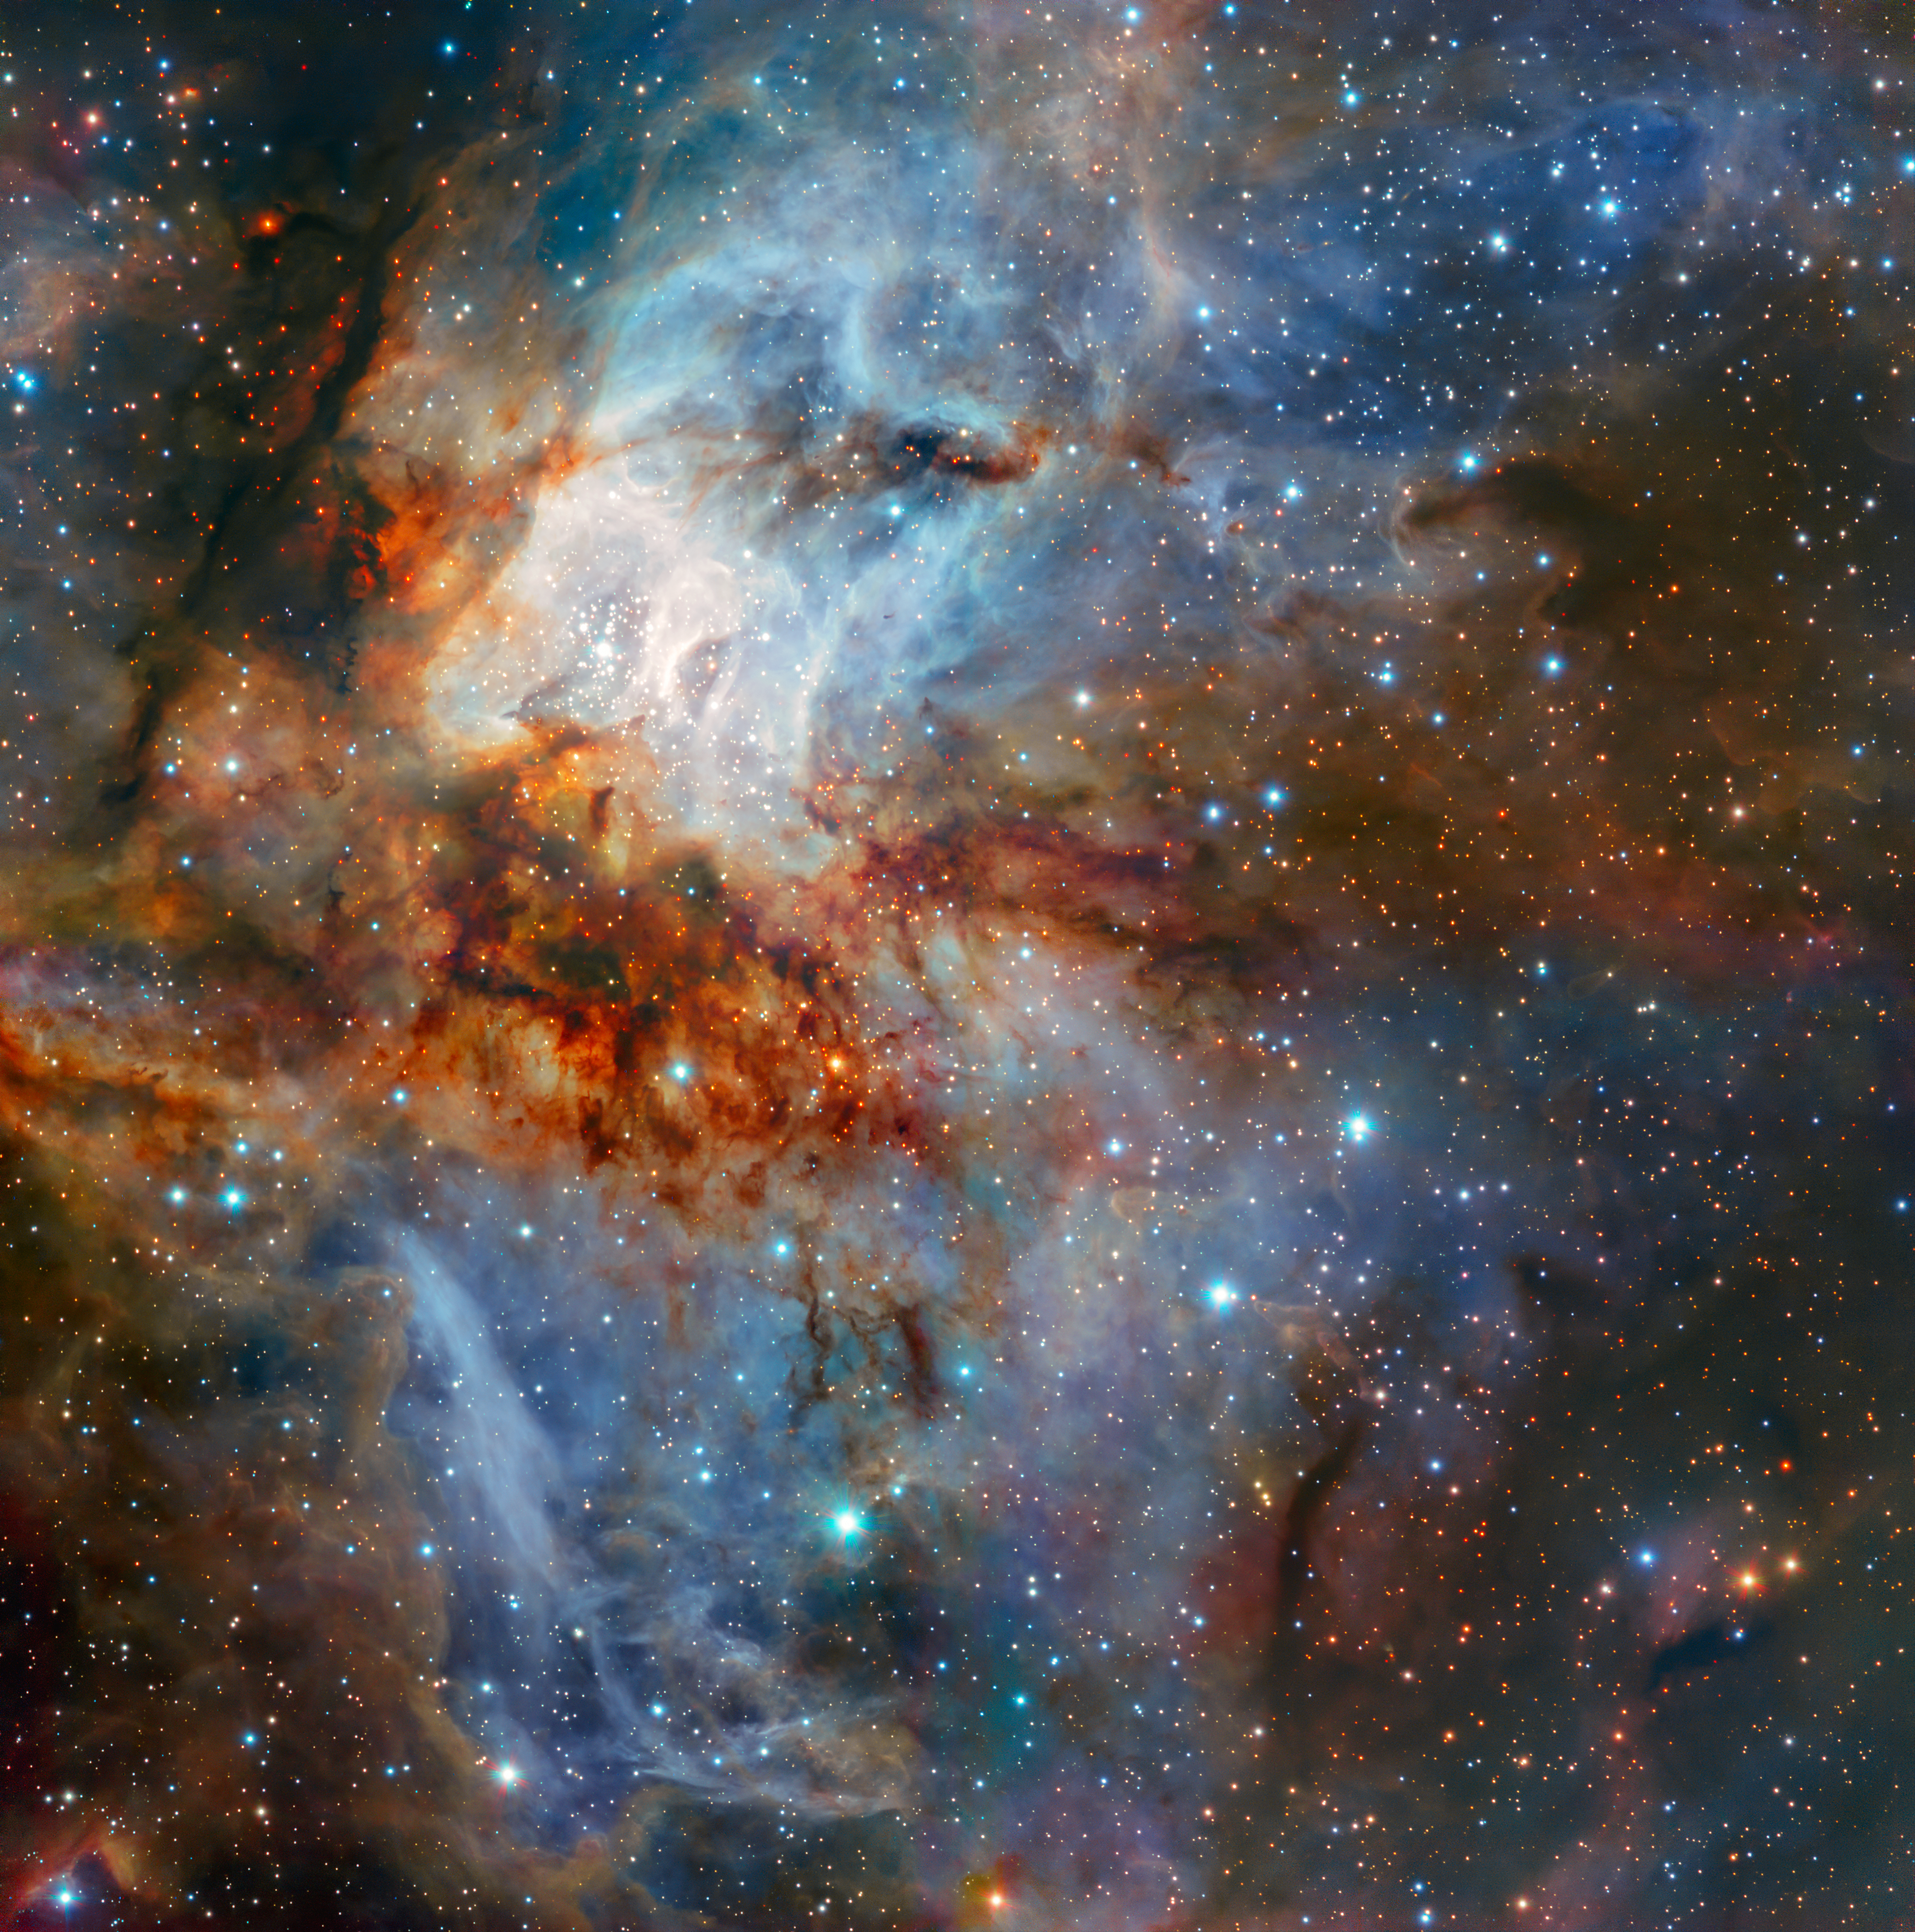

Celestial Art

New observations with ESO’s Very Large Telescope show the star cluster RCW 38 in all its glory. This image was taken during testing of the HAWK-I camera with the GRAAL adaptive optics system. It shows the cluster and its surrounding clouds of brightly glowing gas in exquisite detail, with dark tendrils of dust threading through the bright core of this young gathering of stars.

Credit: ESO/K. Muzic